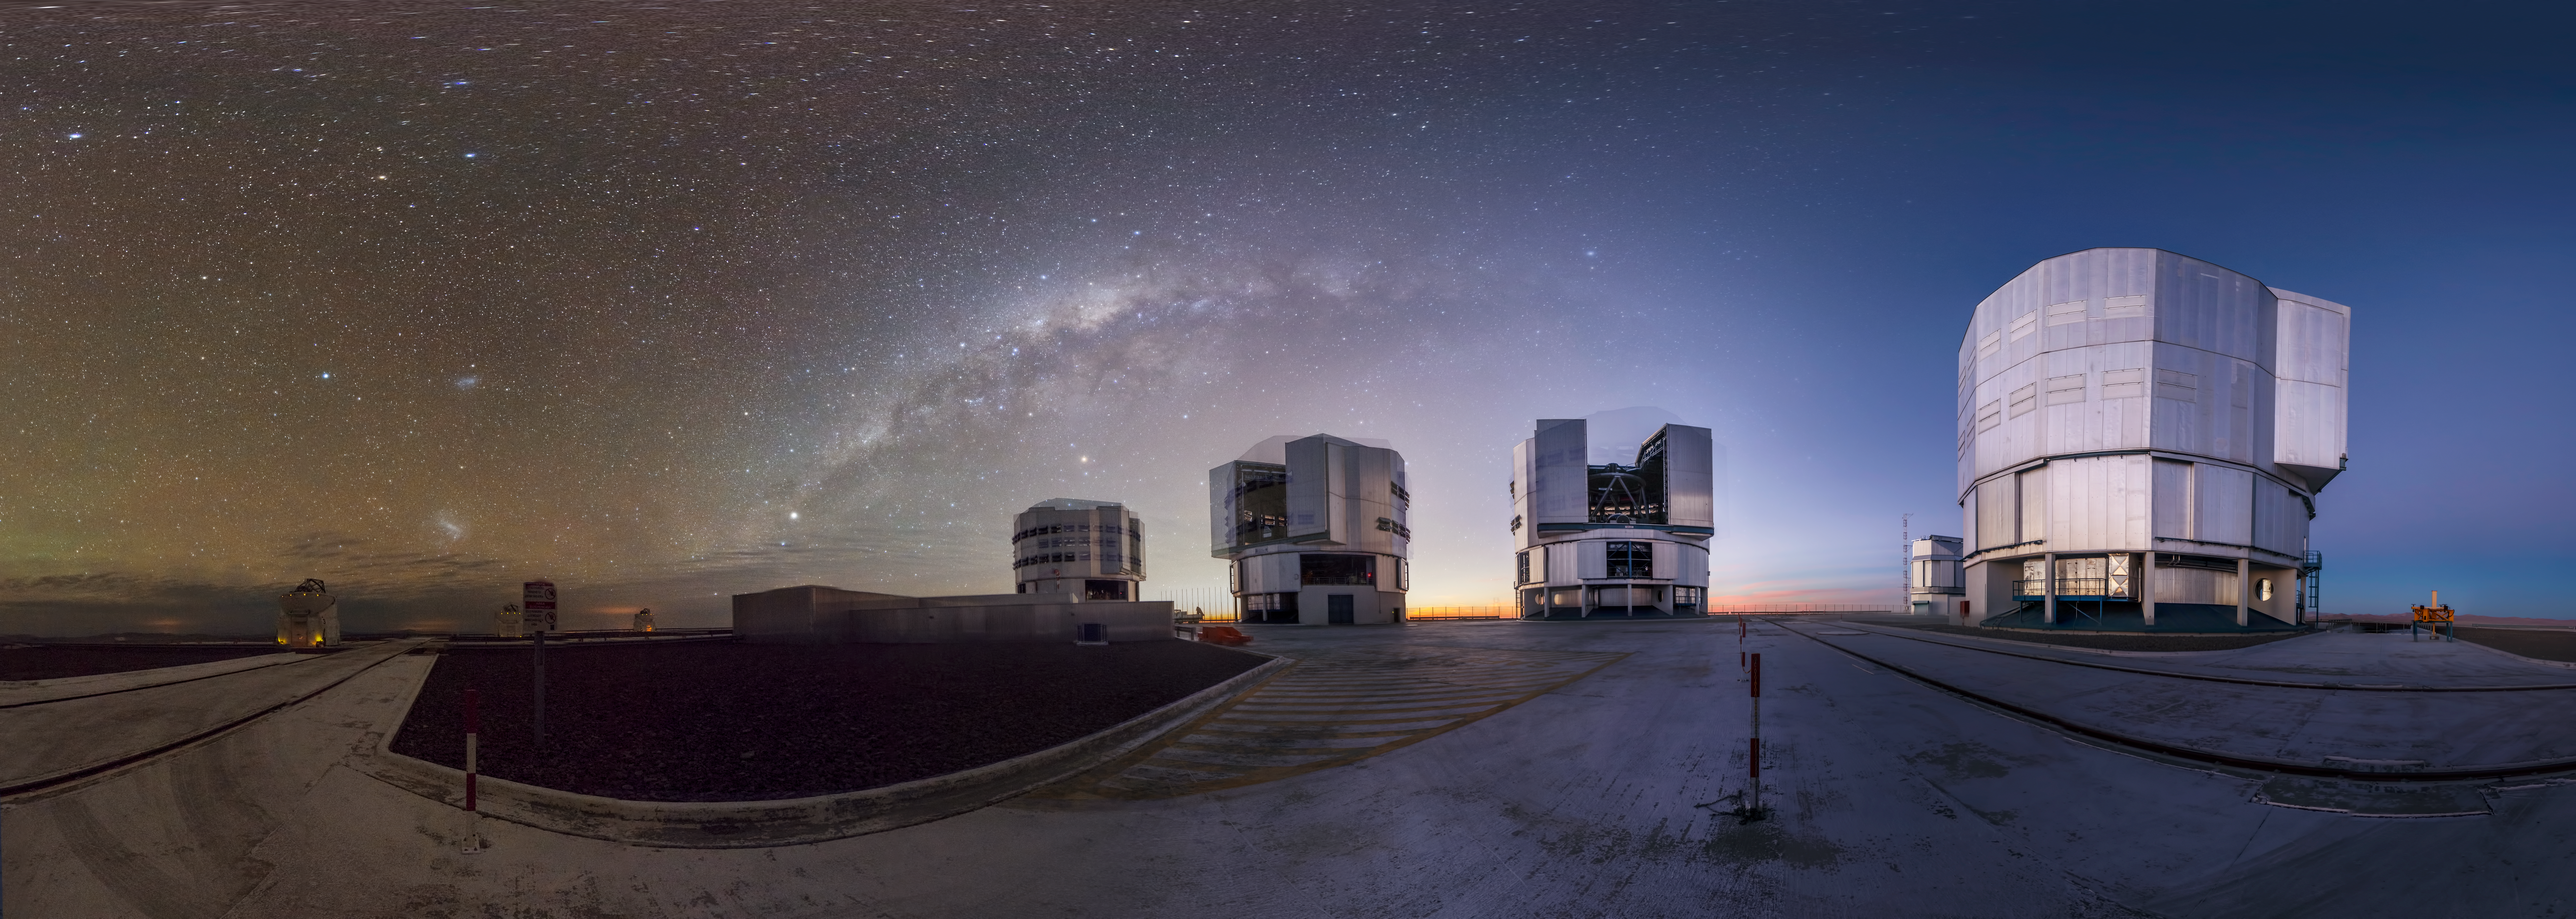

Giants at work

This panoramic view of ESO’s flagship facility in northern Chile was taken by ESO Photo Ambassador Gabriel Brammer. The Very Large Telescope (VLT) is seen setting to work at ESO’s Paranal Observatory, visible against a backdrop of clear skies with the Milky Way overhead.

To create this picture, Brammer combined several long-exposure shots in order to capture the faint light of the Milky Way as it circled above the massive enclosures of the VLT’s Unit Telescopes. Each of these giants is 25 metres tall, and they are named after prominent features of the sky in the language of the local Mapuche tribe: the Sun, the Moon, the constellation of the Southern Cross, and Venus — Antu, Kueyen, Melipal, and Yepun respectively. On the left of the frame, the smaller Auxiliary Telescopes can be seen in their white round, domes, with the large and small Magellanic Clouds above them.

The combination of several shots reveals the movement of the telescope enclosures, each accompanied by a ghostly echo of themselves as they move during the night following their targets in the sky. The passage of time is also evident, with a bright evening sky giving way to a dark, star-speckled view towards the left of the image.

To create this image, Brammer set up his camera at the same position twice: once at sunset, and then again later at night. Using the images taken at these different times, Brammer created two complete panoramas that he later composited to form the image shown here.

Credit: ESO/G. Brammer